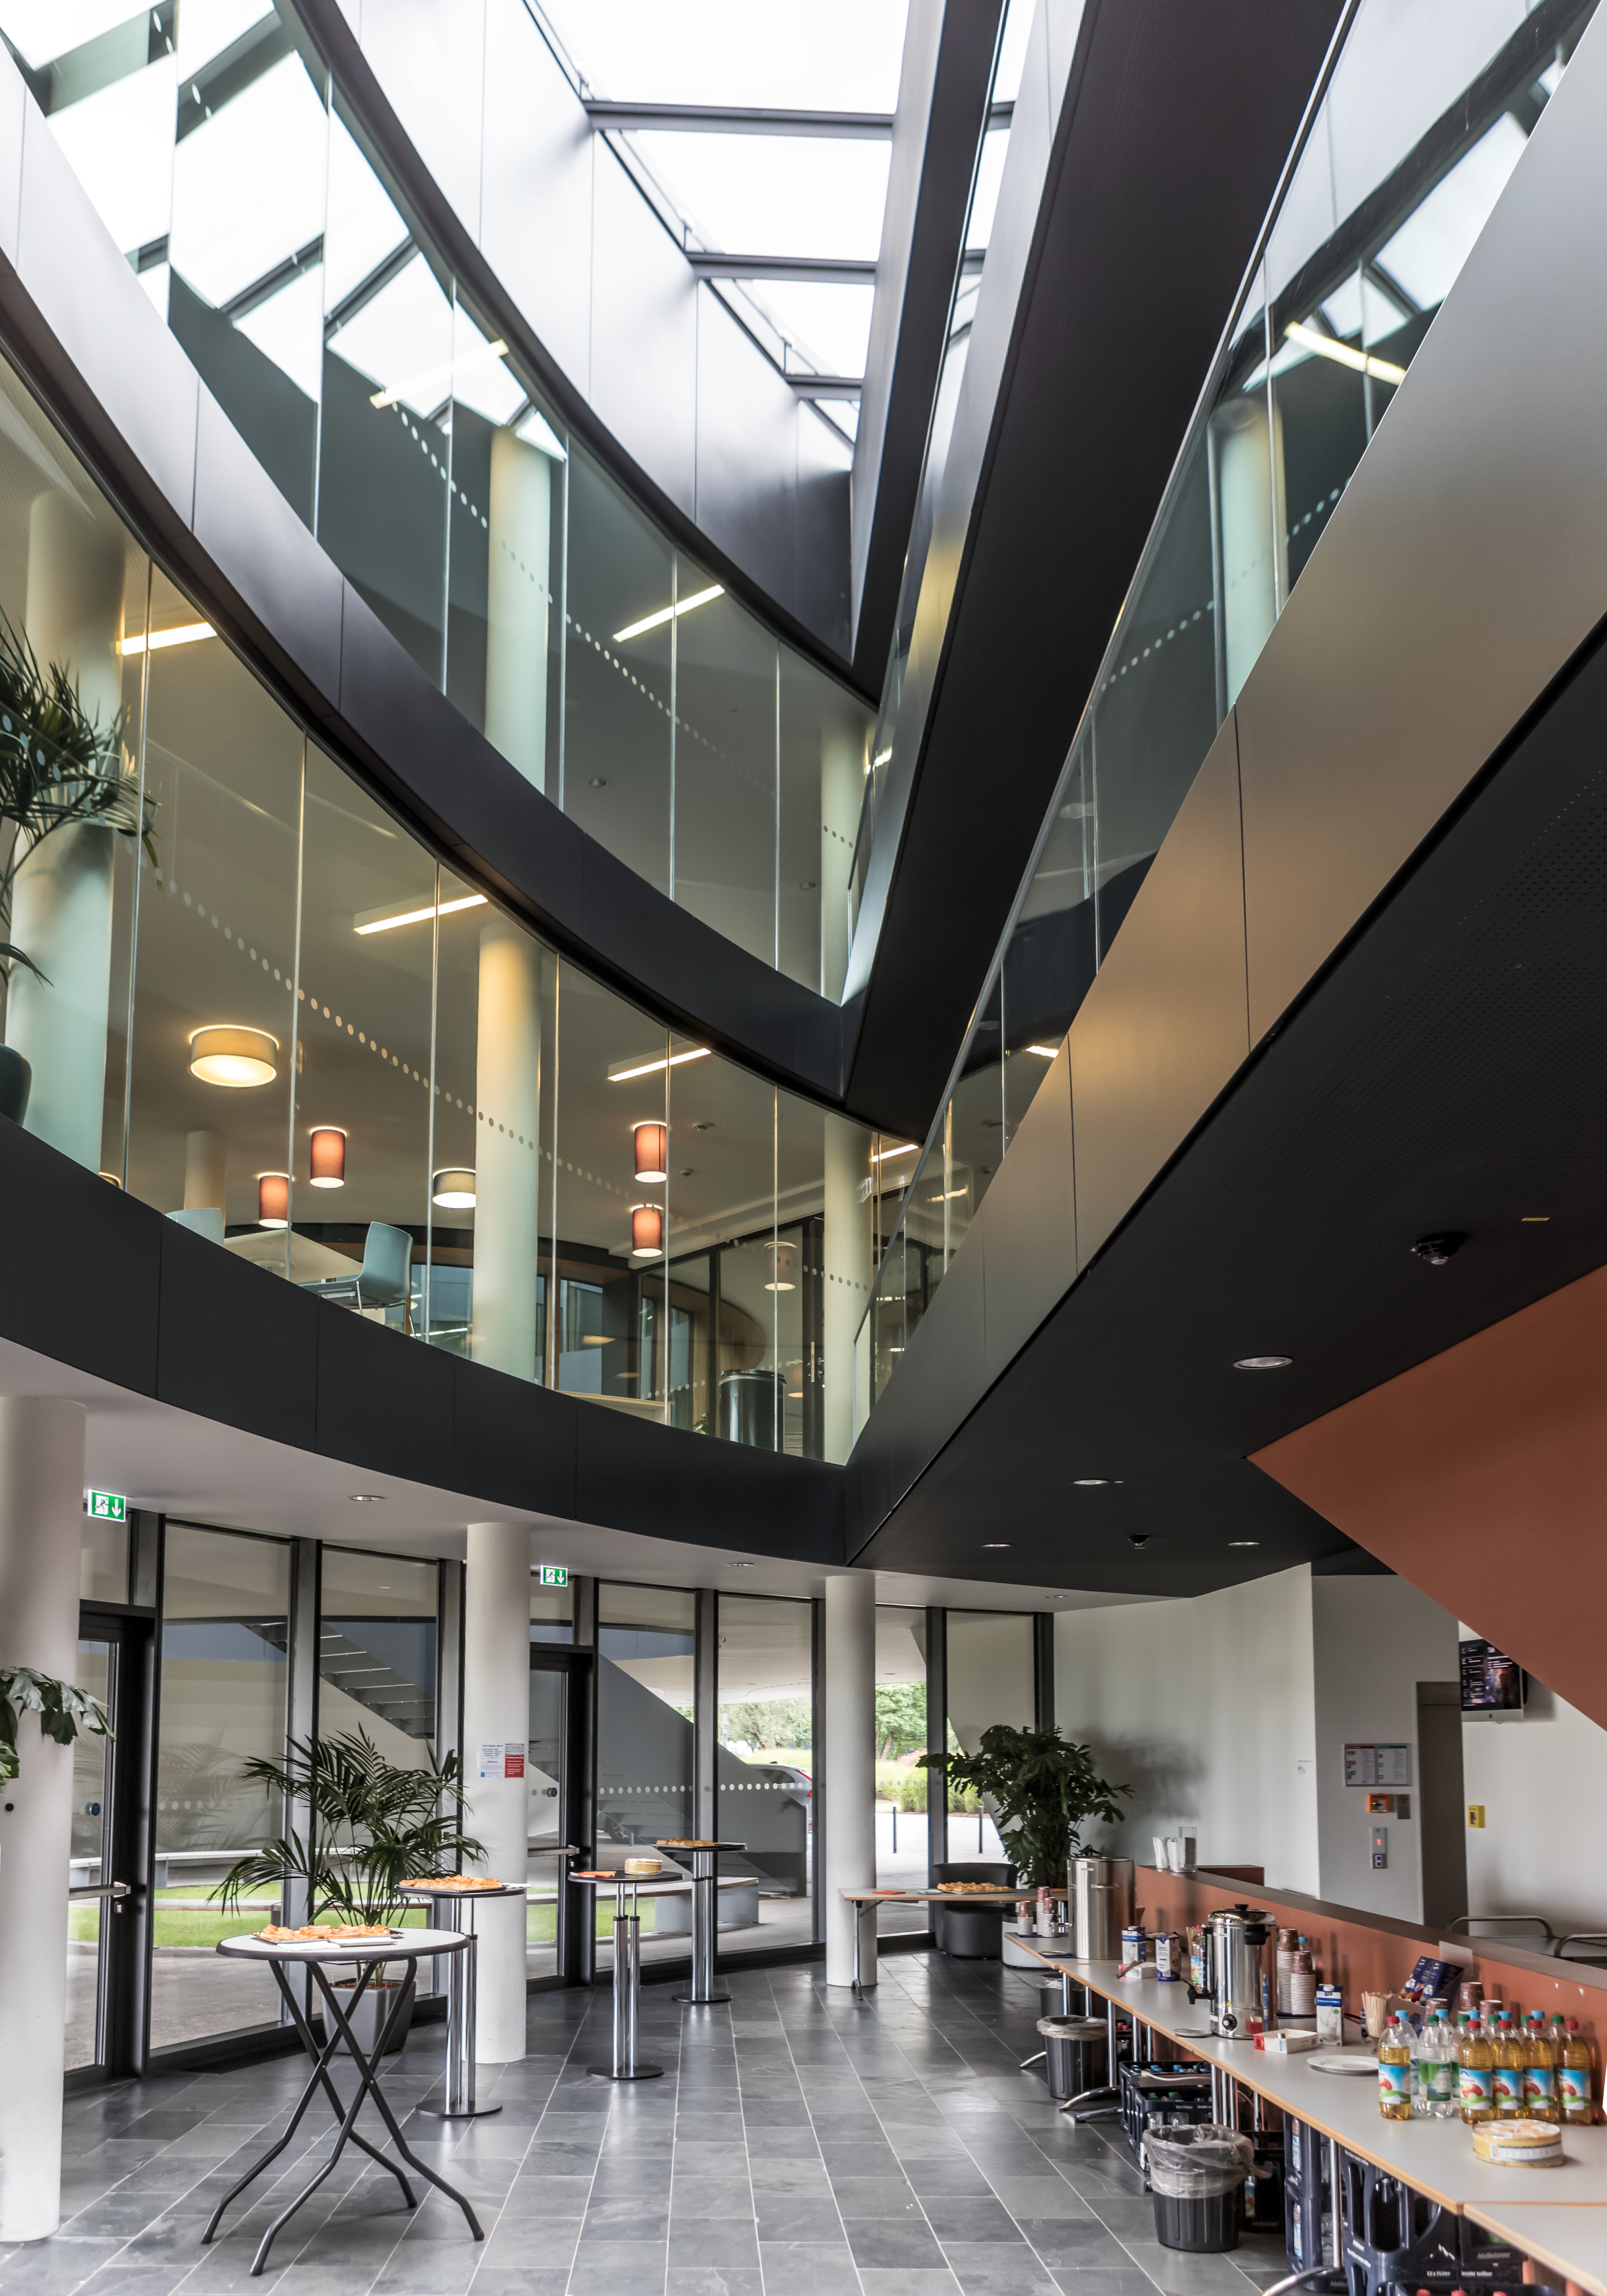

Entrance hall of building ABC

Entrance hall of the new building ABC at ESO Headquarters in Garching. On the left, there's Eridanus Auditorium and on the second level a large cafeteria.

The new buildings were inaugurated on 4 December 2013.

Credit: P. Horálek/ESO